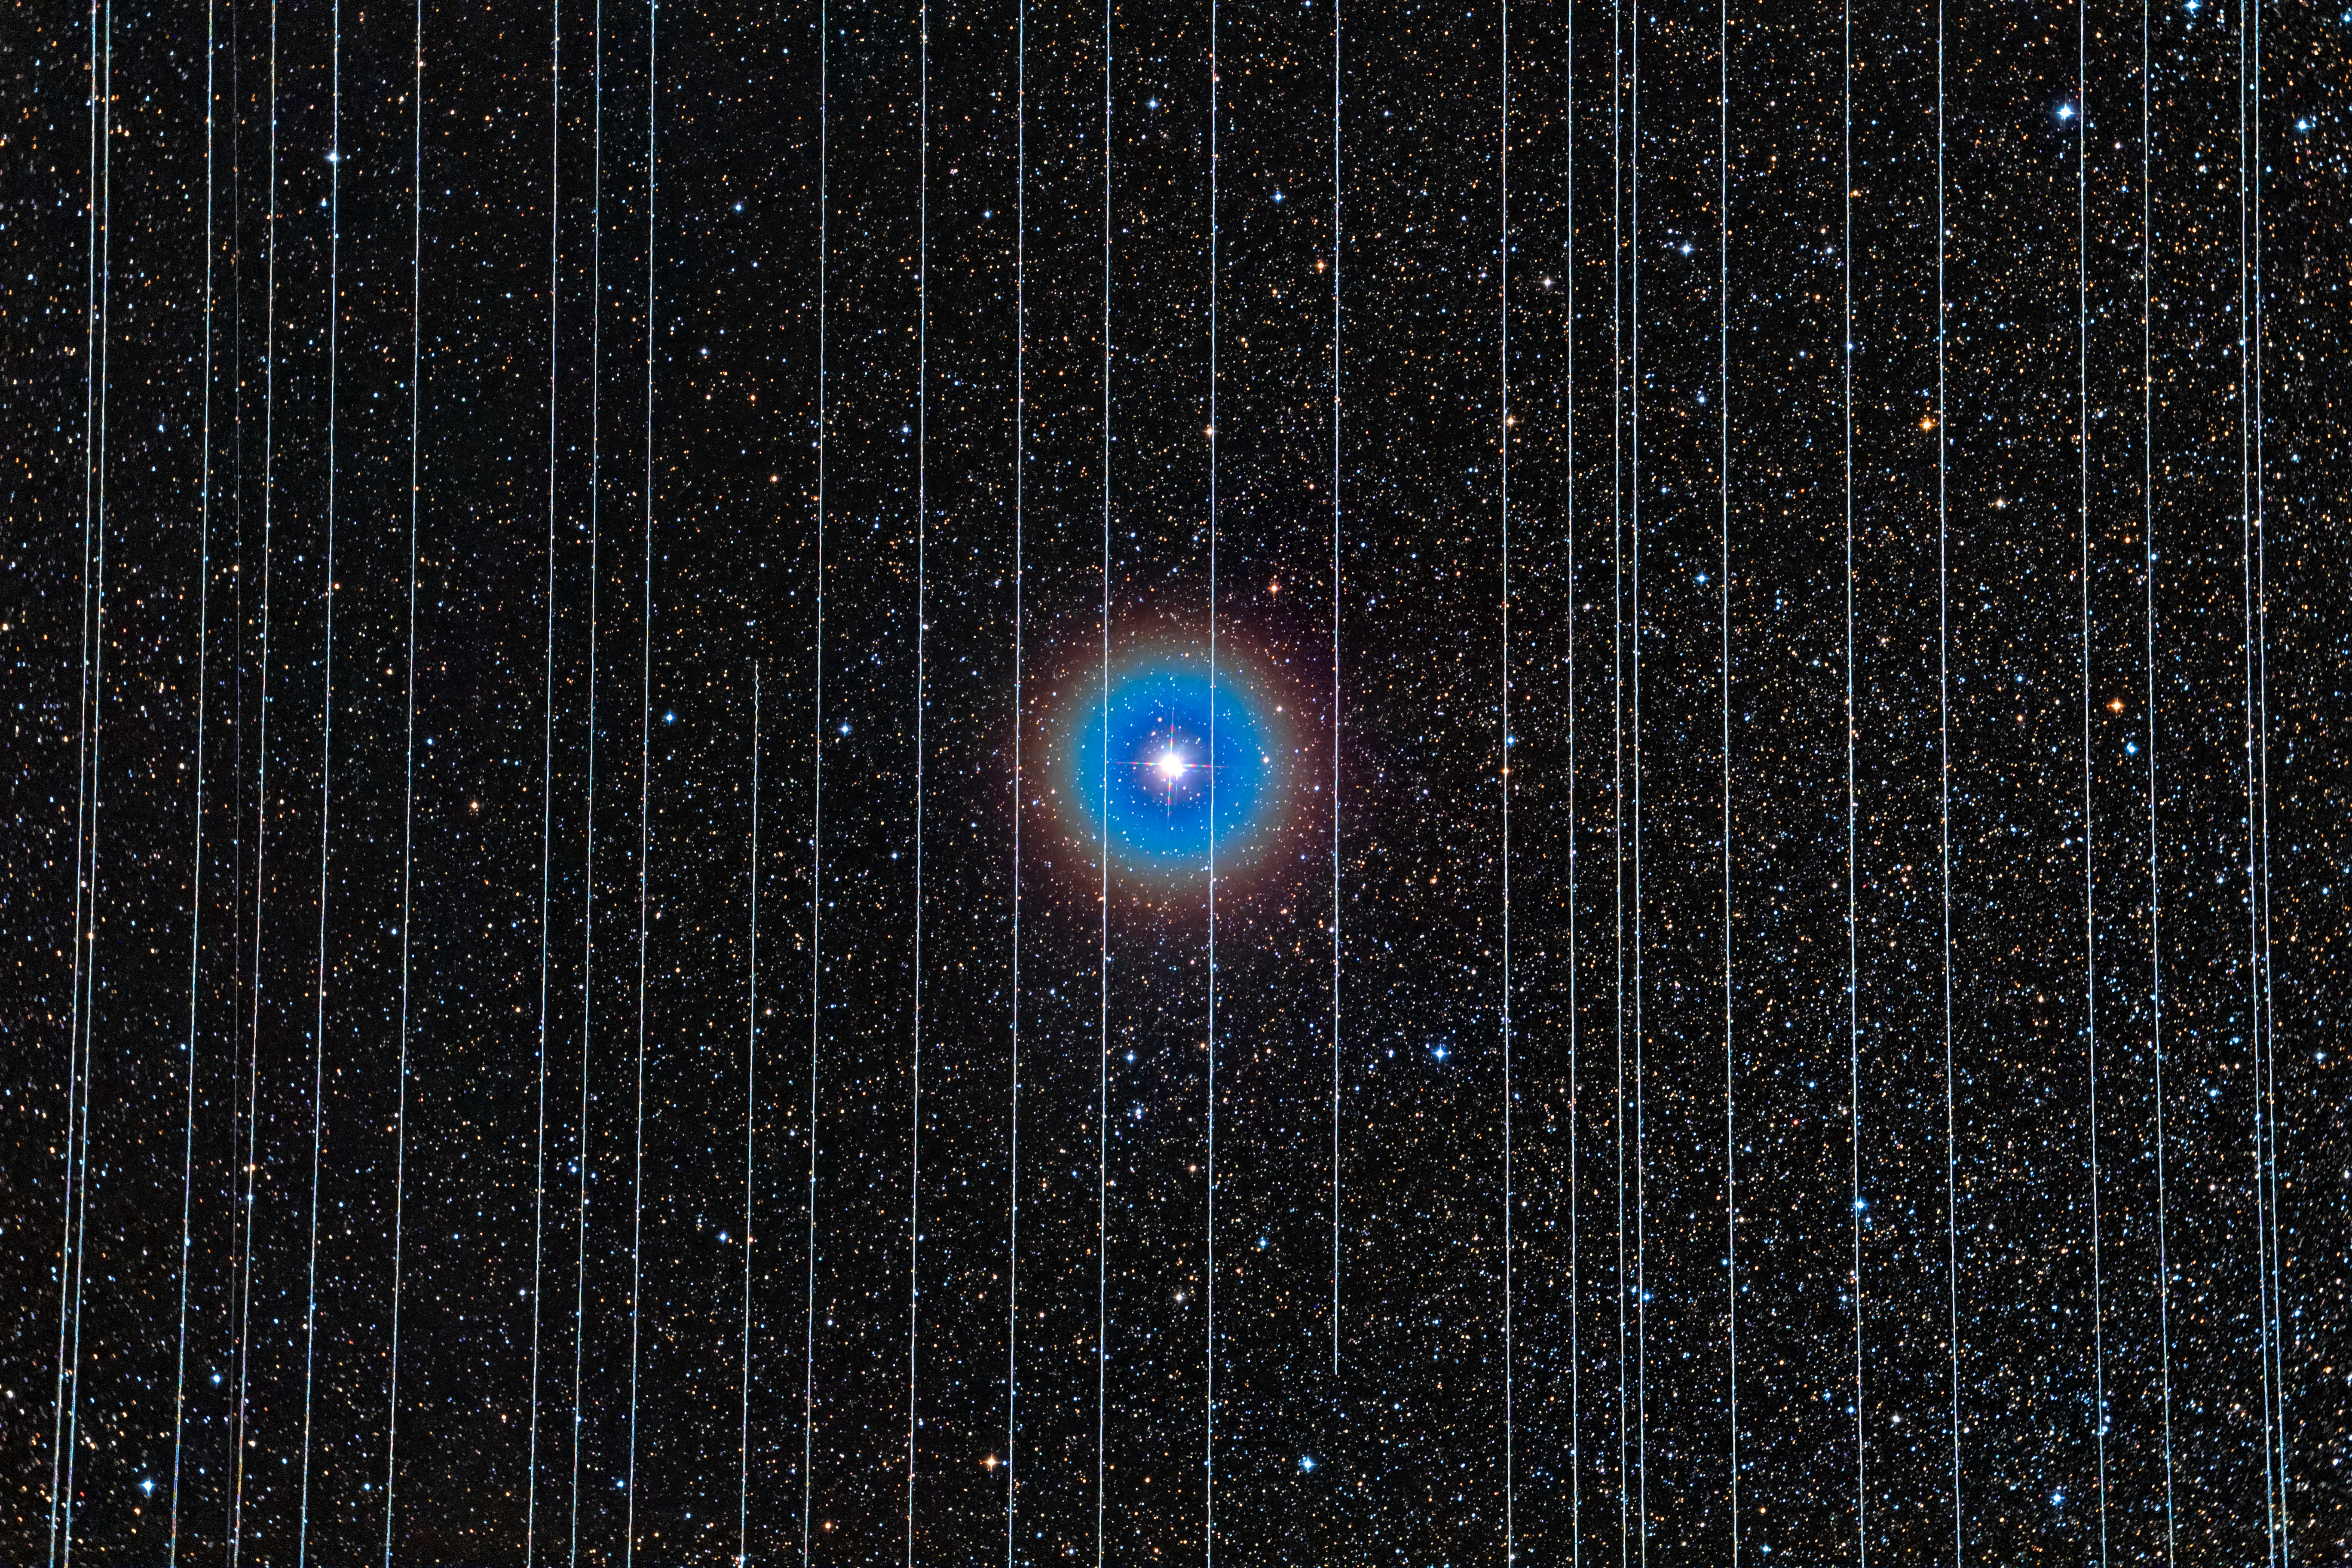

Albireo in Cygnus with Starlink Satellites

The background image shows the double star Albireo in Cygnus and was taken on 26 December 2019. Two out of ten 2.5-minute exposures recorded Starlink satellites moving across the field.

Credit: Rafael Schmall